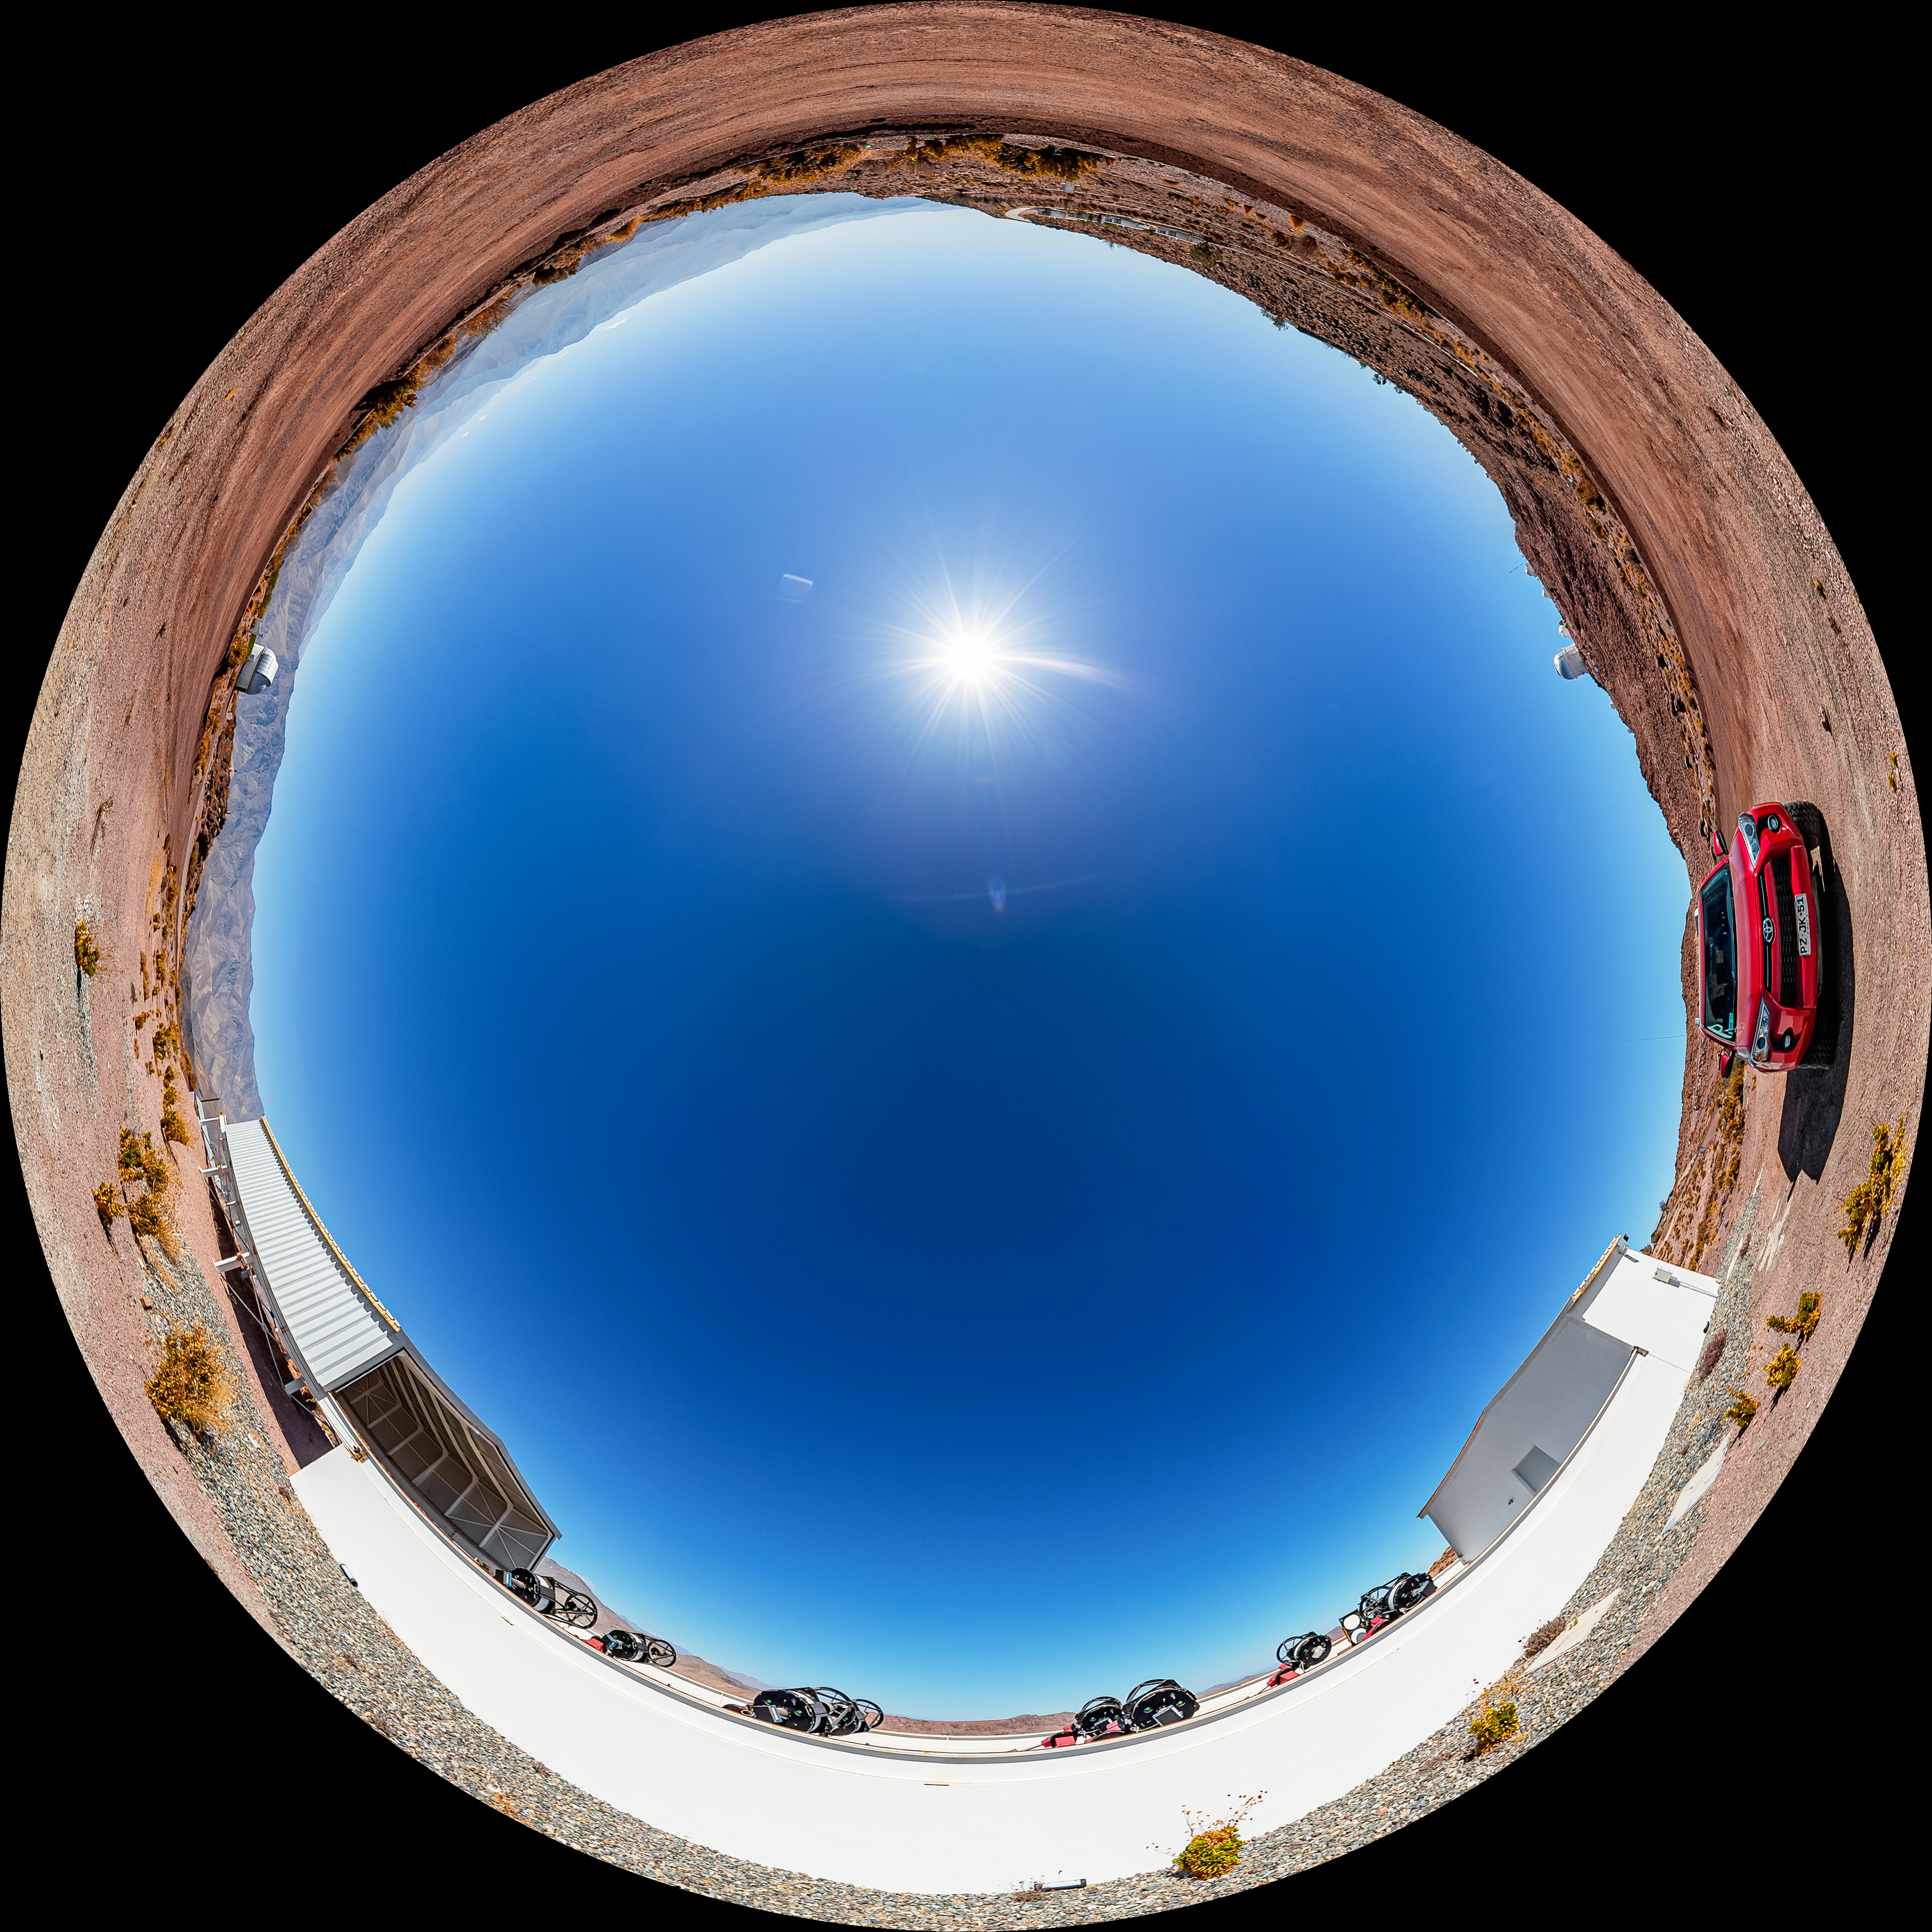

MEarth-South Observatory Fulldome

A fulldome view of the MEarth-South Observatory at Cerro Tololo Inter-American Observatory.

A 360 panorama version of this image can be viewed here.

Credit: CTIO/NOIRLab/NSF/AURA